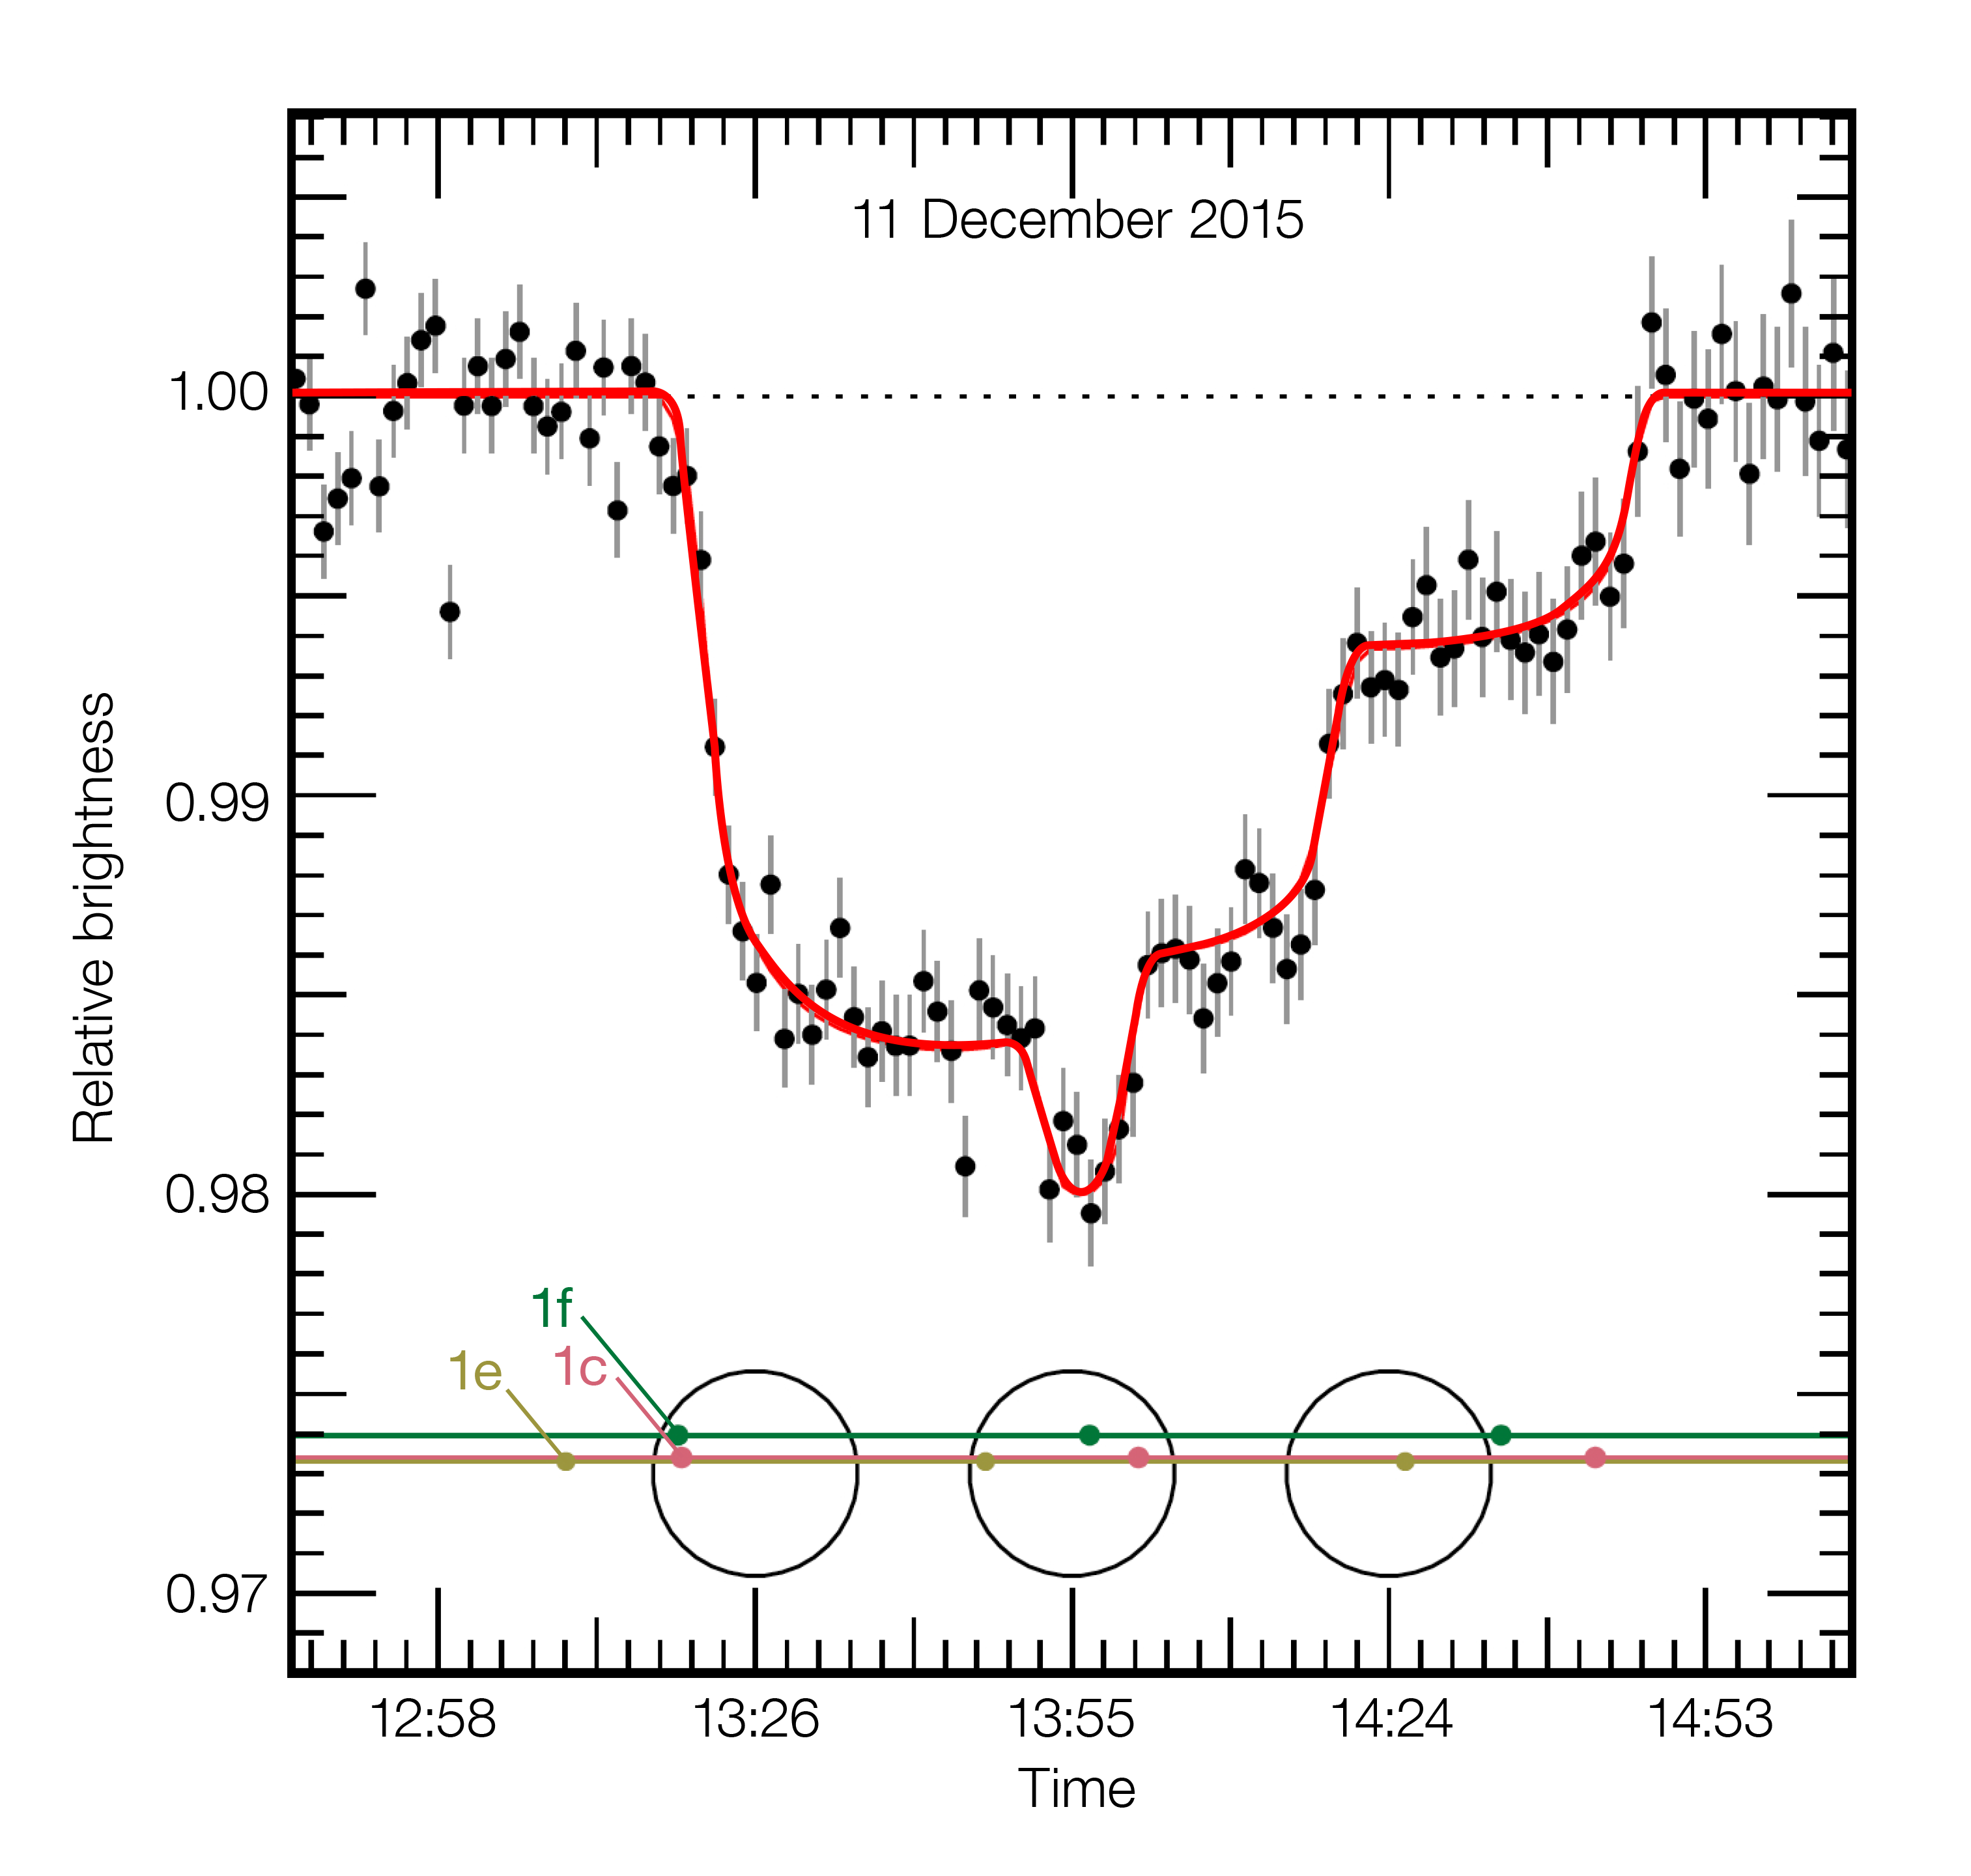

VLT observations of the light curve of TRAPPIST-1 during the triple transit of 11 December 2015

This plot shows the varying brightness of the faint dwarf star TRAPPIST-1 during an unusual triple transit event on 11 December 2015. As the star was monitored using the HAWK-I instrument on ESO’s Very Large Telescope three planets passed across the disc of the star, each causing some of its light to be blocked. This historic light curve shows for the first time three temperate Earth-sized planets, two of them in the habitable zone, passing in front of their star.

Credit: ESO/M. Gillon et al.